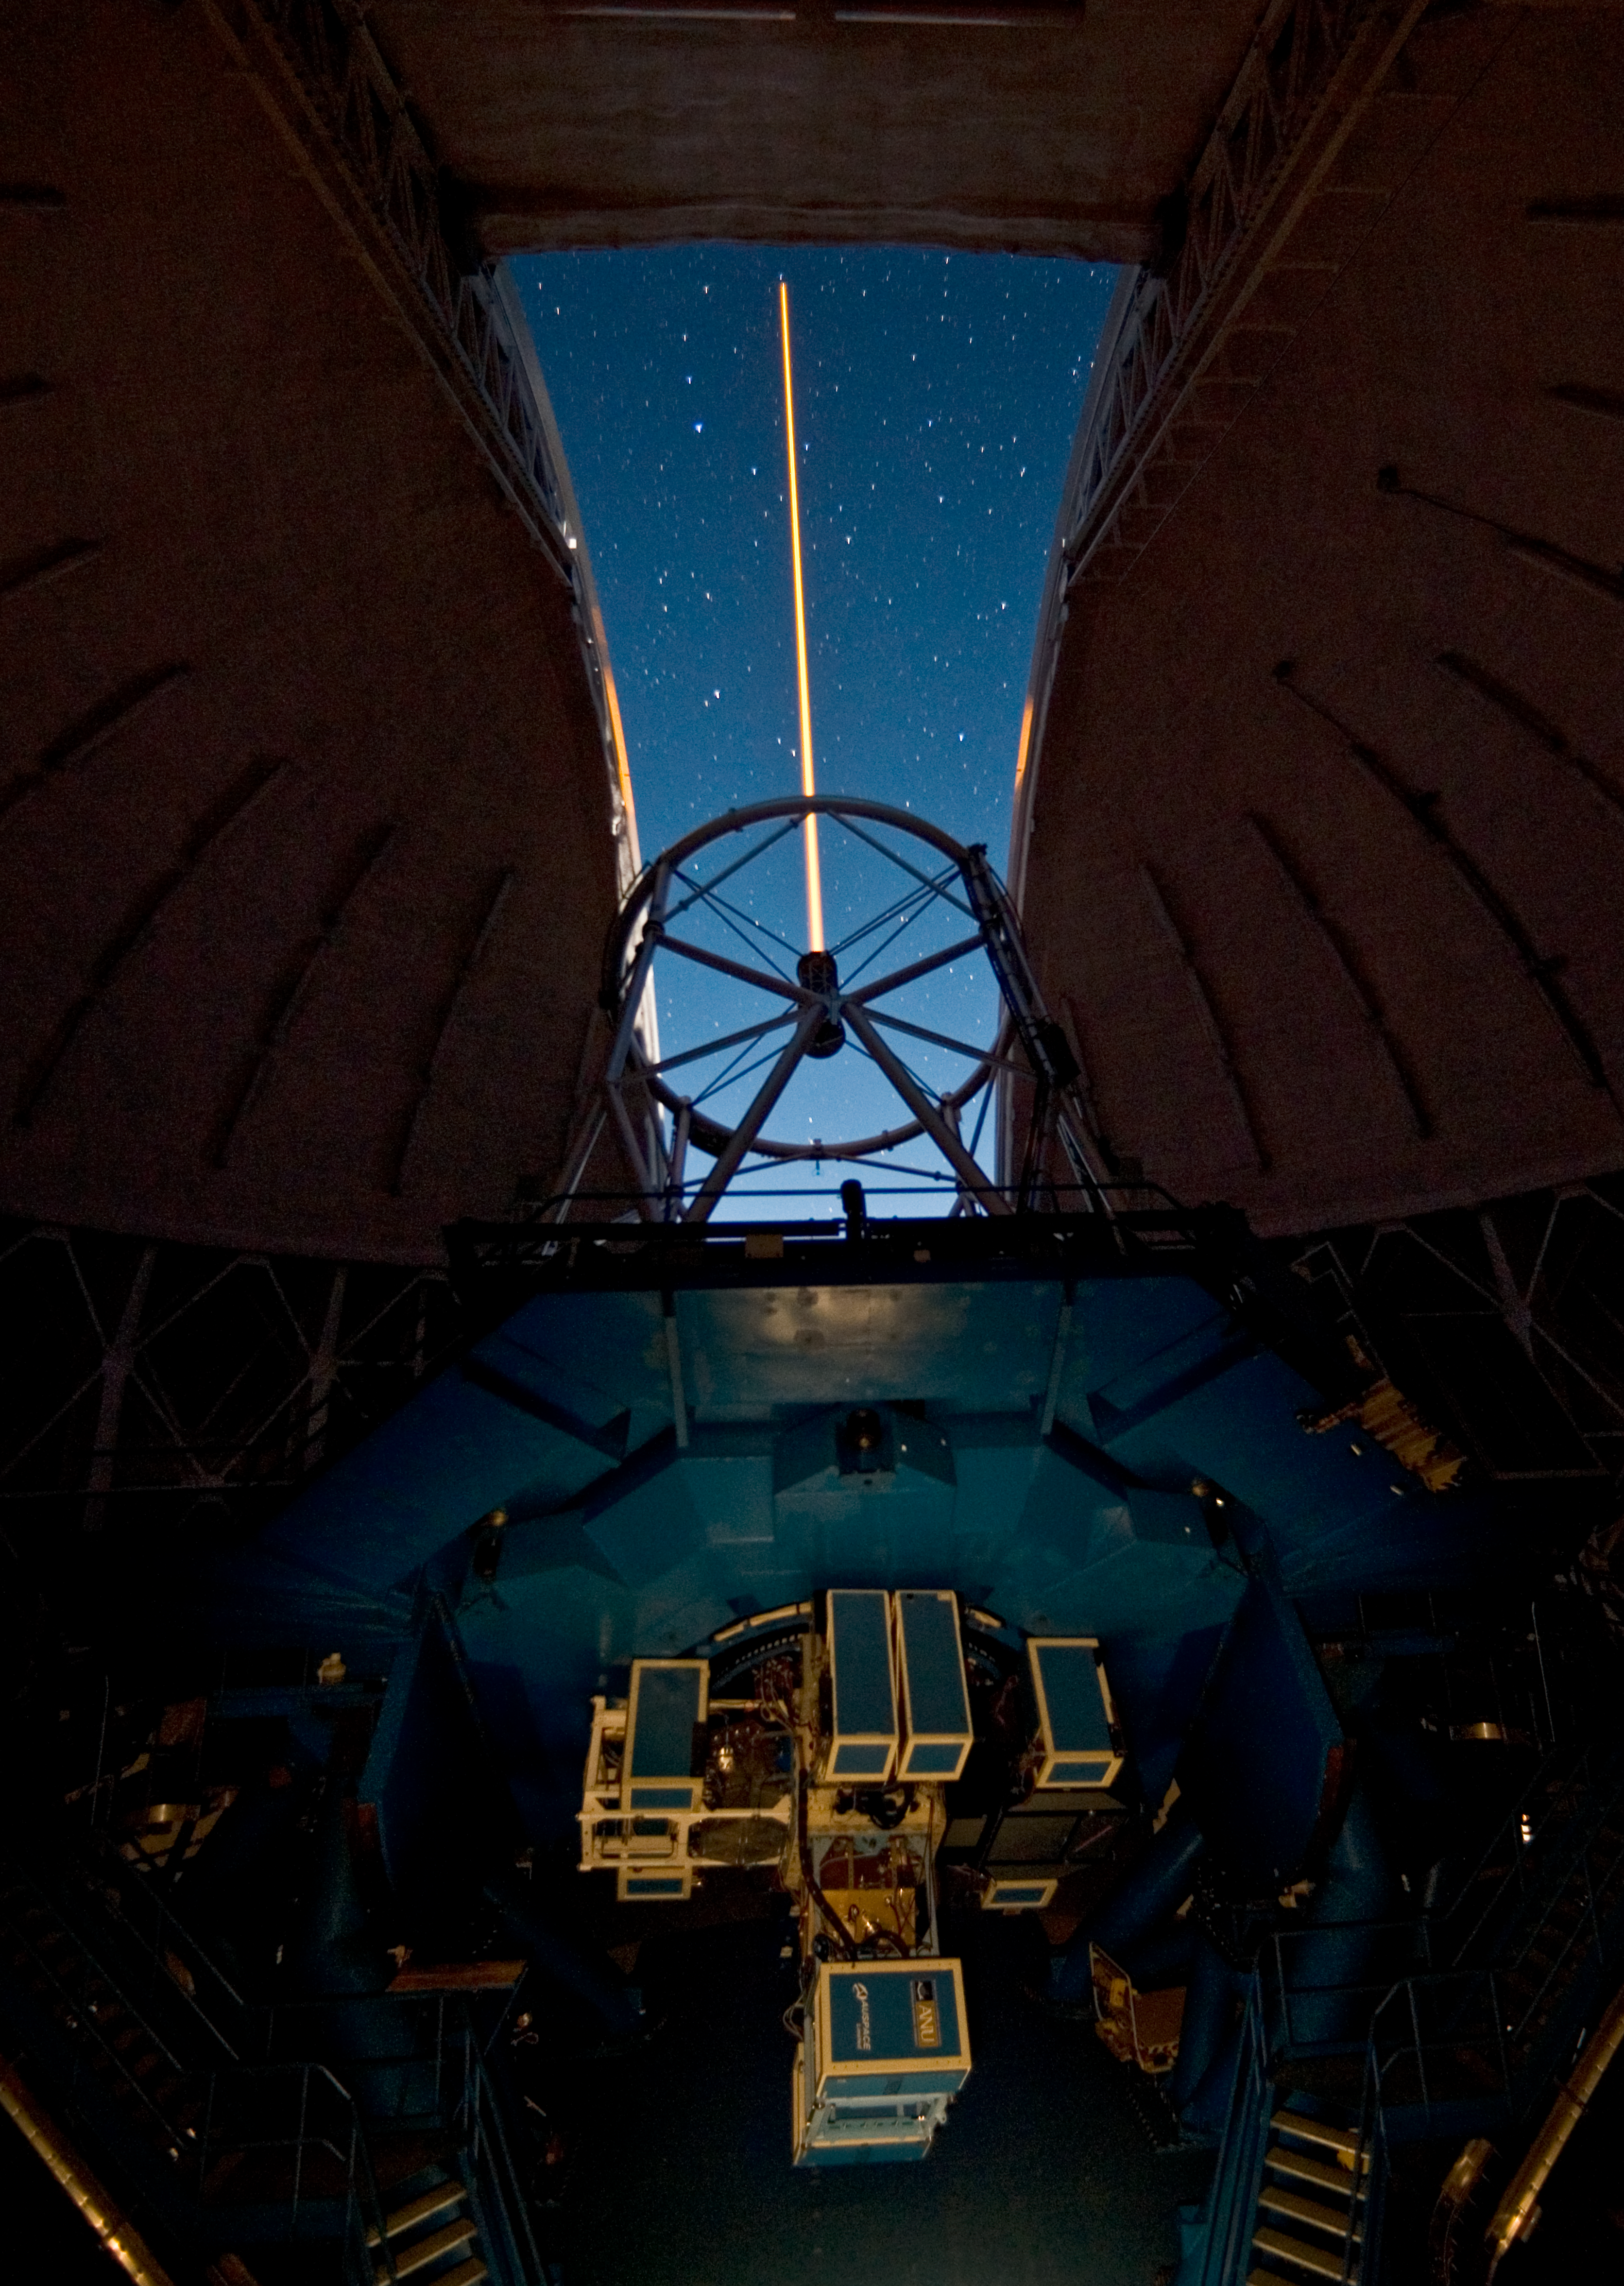

Gemini North Laser Propagation

Credit: International Gemini Observatory